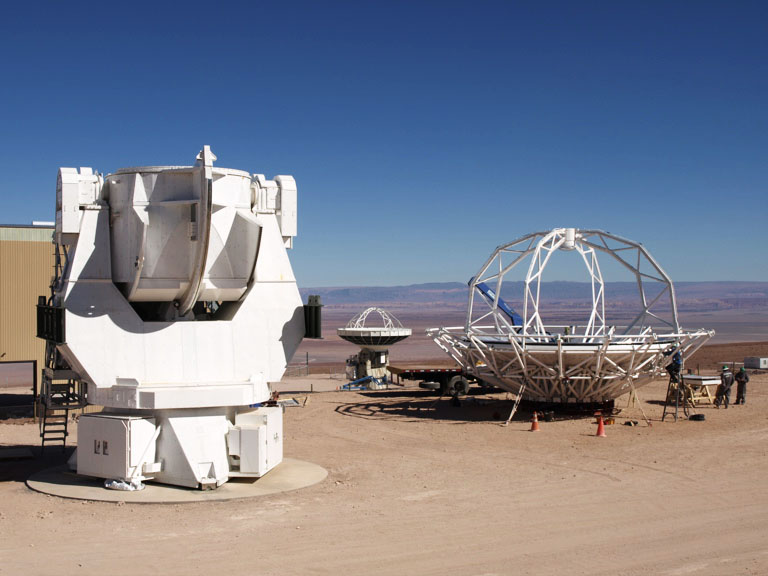

Japanese Antenna Construction

Mounting of the Japanese antenna in the NAOJ construction area.

.

Credit: ALMA (ESO/NAOJ/NRAO)